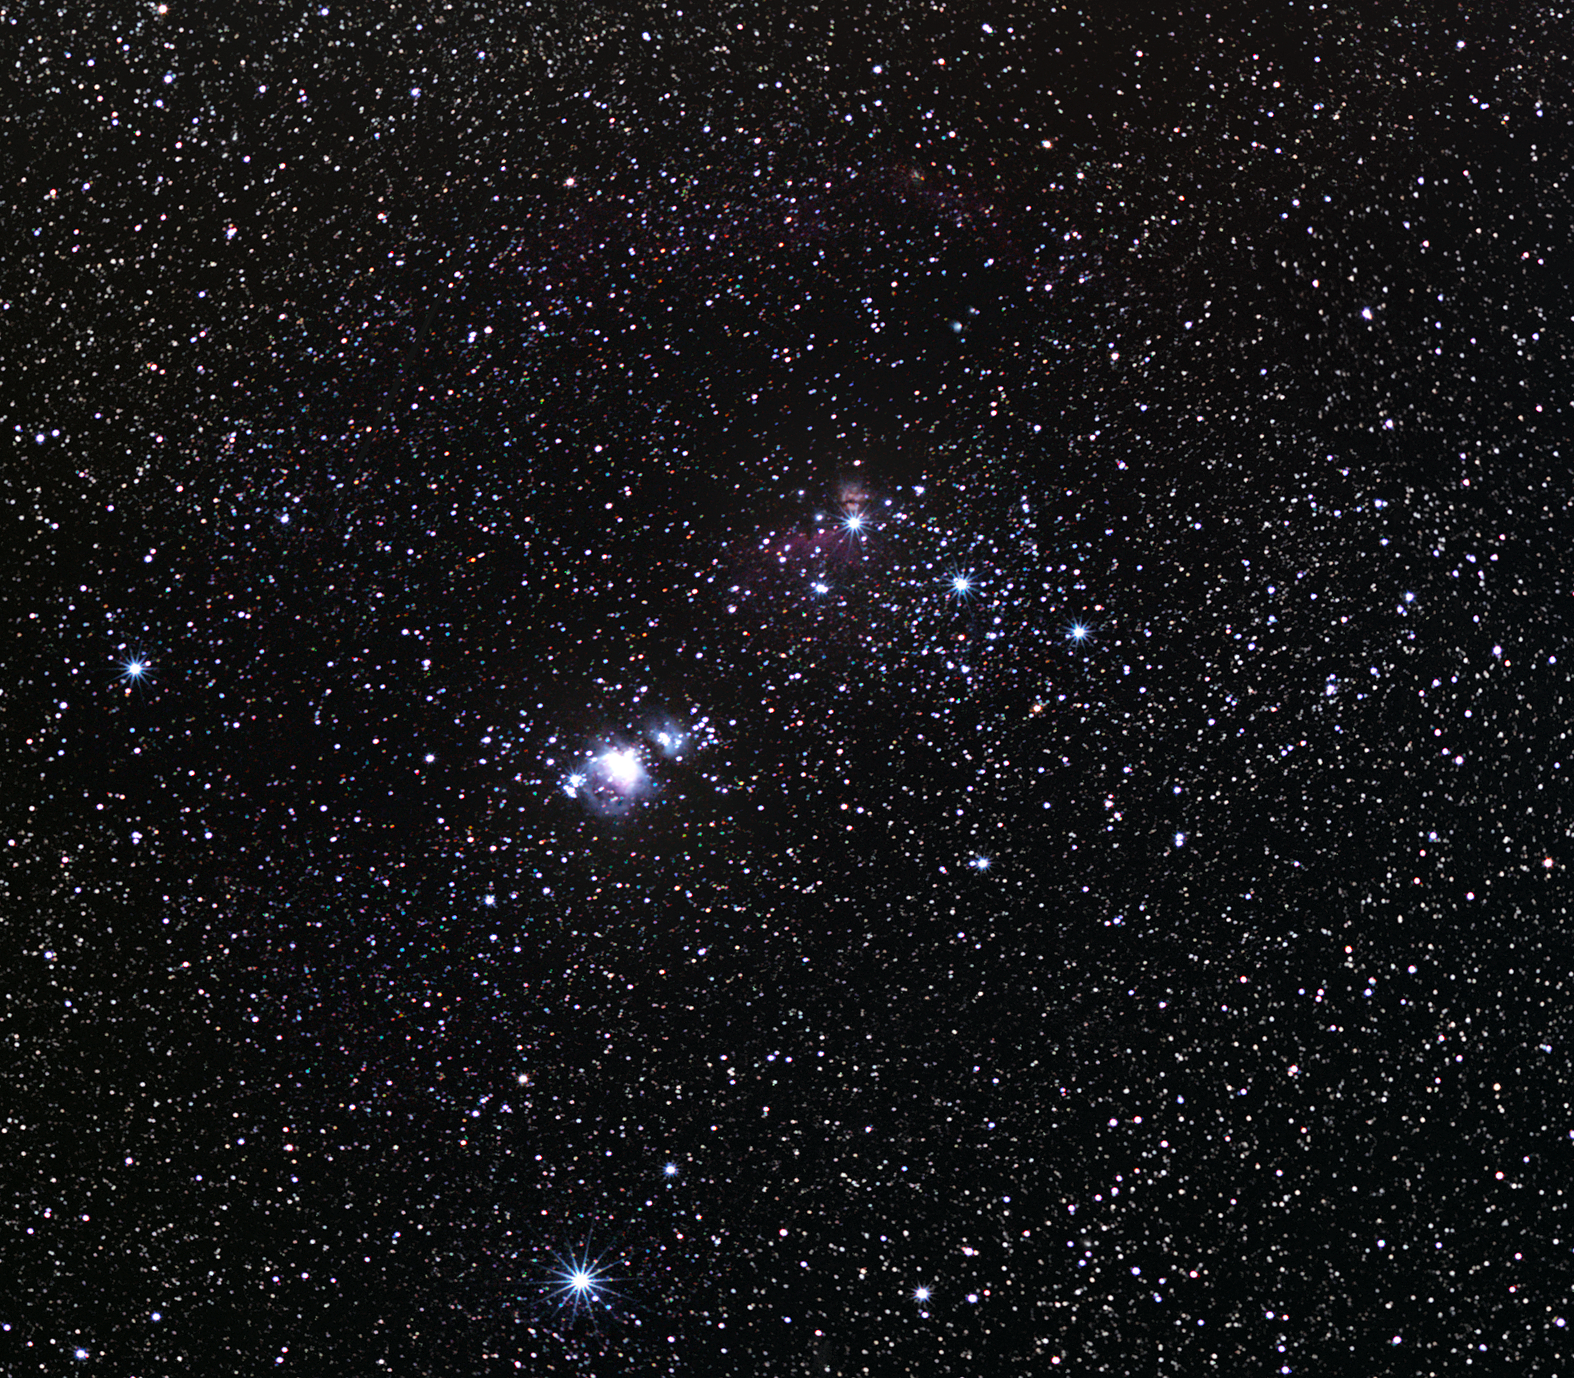

The Orion Nebula — the jewel in the sword

The constellation of Orion, one of the most recognisable groupings of stars in the night sky, contains an awe-inspiring nebula. Just below the three stars of Orion’s belt, the hilt of his sword holds a great jewel, the Orion Nebula. Bright enough to be seen with the unaided eye, and beautiful through binoculars, the nebula is a few tens of light-years across and lies at an estimated distance of 1350 light-years from Earth.

The nebula consists of gas and dust illuminated by several hot, massive stars at its core, known as the Trapezium stars. However, the heart of this nebula also conceals a secret from the casual observer. Within the so-called Trapezium Cluster, there are about 1000 very young stars crowded into a space less than the distance between the Sun and its nearest neighbouring stars, the Alpha Centauri trio. The Trapezium Cluster is very hard to observe in visible light, but viewed in infrared light it is plainly visible.

It is unclear who first recorded the existence of the Orion Nebula. The French lawyer Nicholas-Claude Fabri de Peiresc was probably the first to document this “cloudy nebulosity” in late 1610. As an object of striking heavenly beauty, the Orion Nebula has attracted the attention of many astronomers through history. The Italian astronomer Giovanni Batista Hodierna created the first known drawing, though with only three stars in it. Charles Messier, the famous French comet hunter, added it to his catalogue on 4 March 1769 and published it in his Memoires de l'Academie in 1774. It is widely known by Messier’s entry number of 42 (Messier 42).

Credit: ESO/S. Brunier